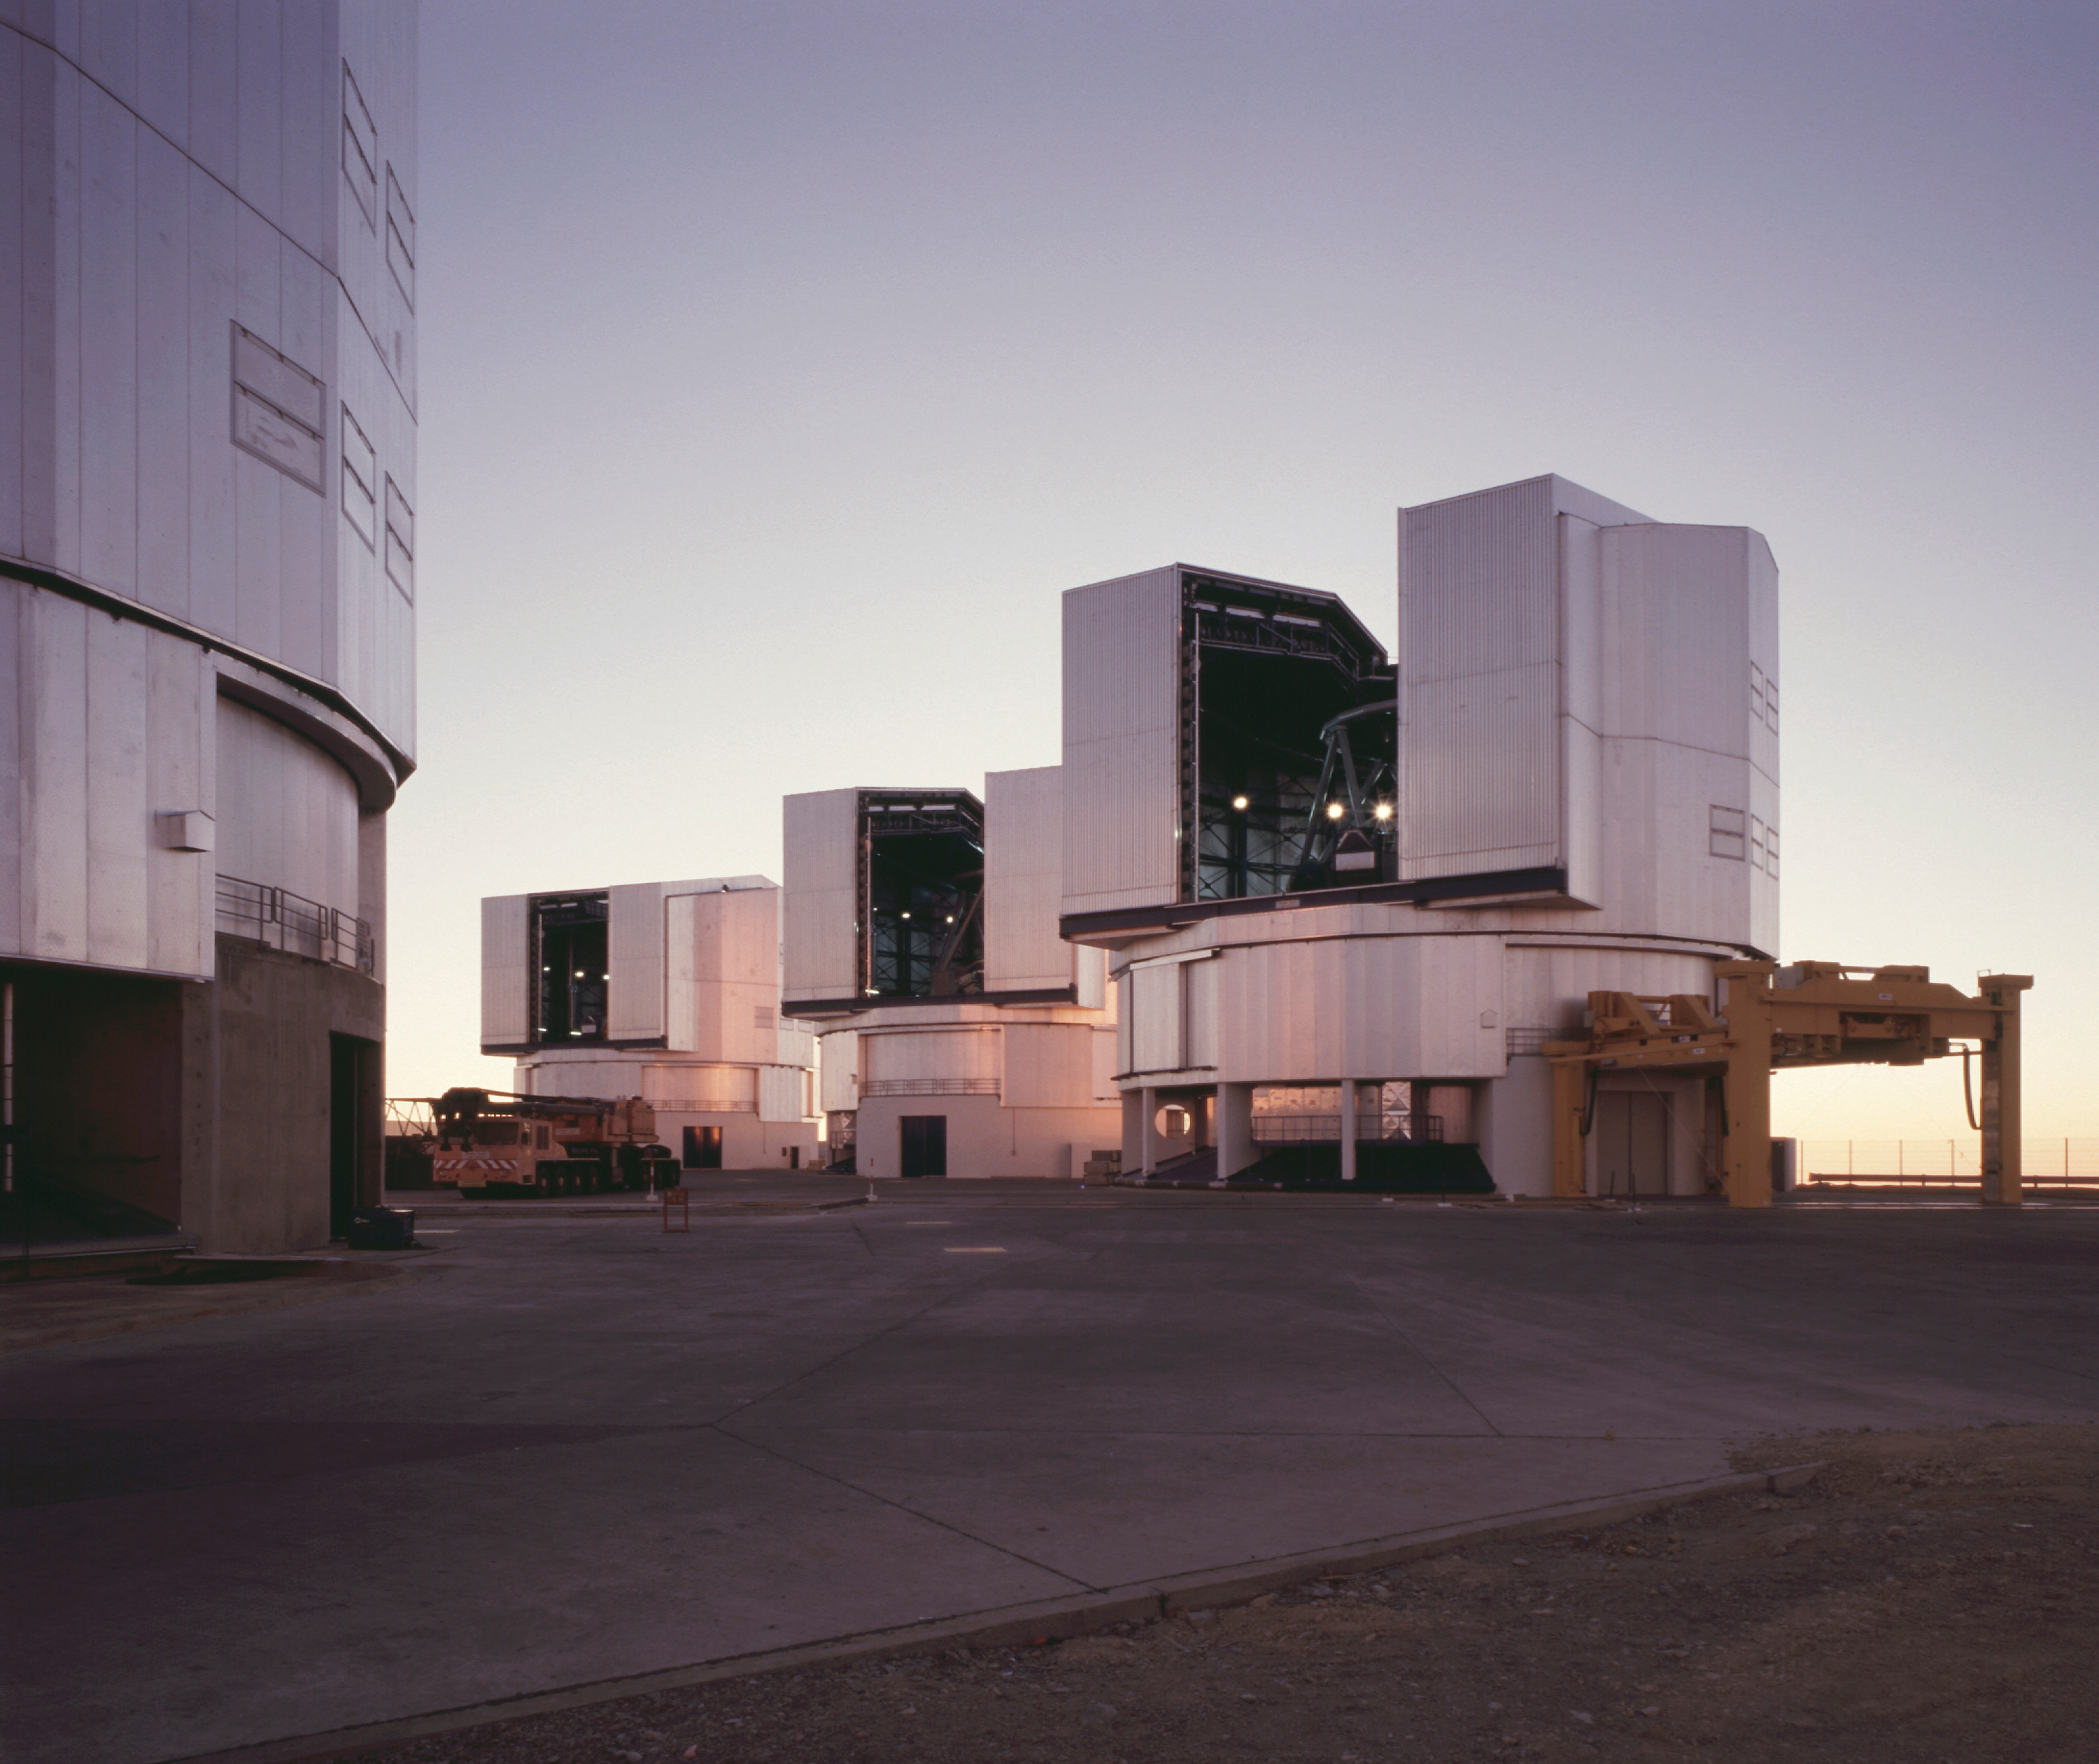

Paranal Observatory

The telescope platform at sunset. From left to right are seen the enclosures of YEPUN (in the foreground), ANTU, KUEYEN and MELIPAL.

Astronomical observations begin soon after sunset at Paranal.

Normally, they start with a series of test and calibration exposures that serve to determine the exact status of the various instruments, e.g., in terms of sensitivity at different wavelengths.

Some of these exposures are performed on a white target on the inside of the telescope enclosure, others are made on the sky, as it gets progressively darker.

If they are included in a programme, observations of comparatively bright objects may be carried out while the sky is still relatively bright. However, those of the faintest objects must wait until the period of "astronomical twilight" is over, i.e., when the Sun is at least 18° below the horizon.

Credit: ESO